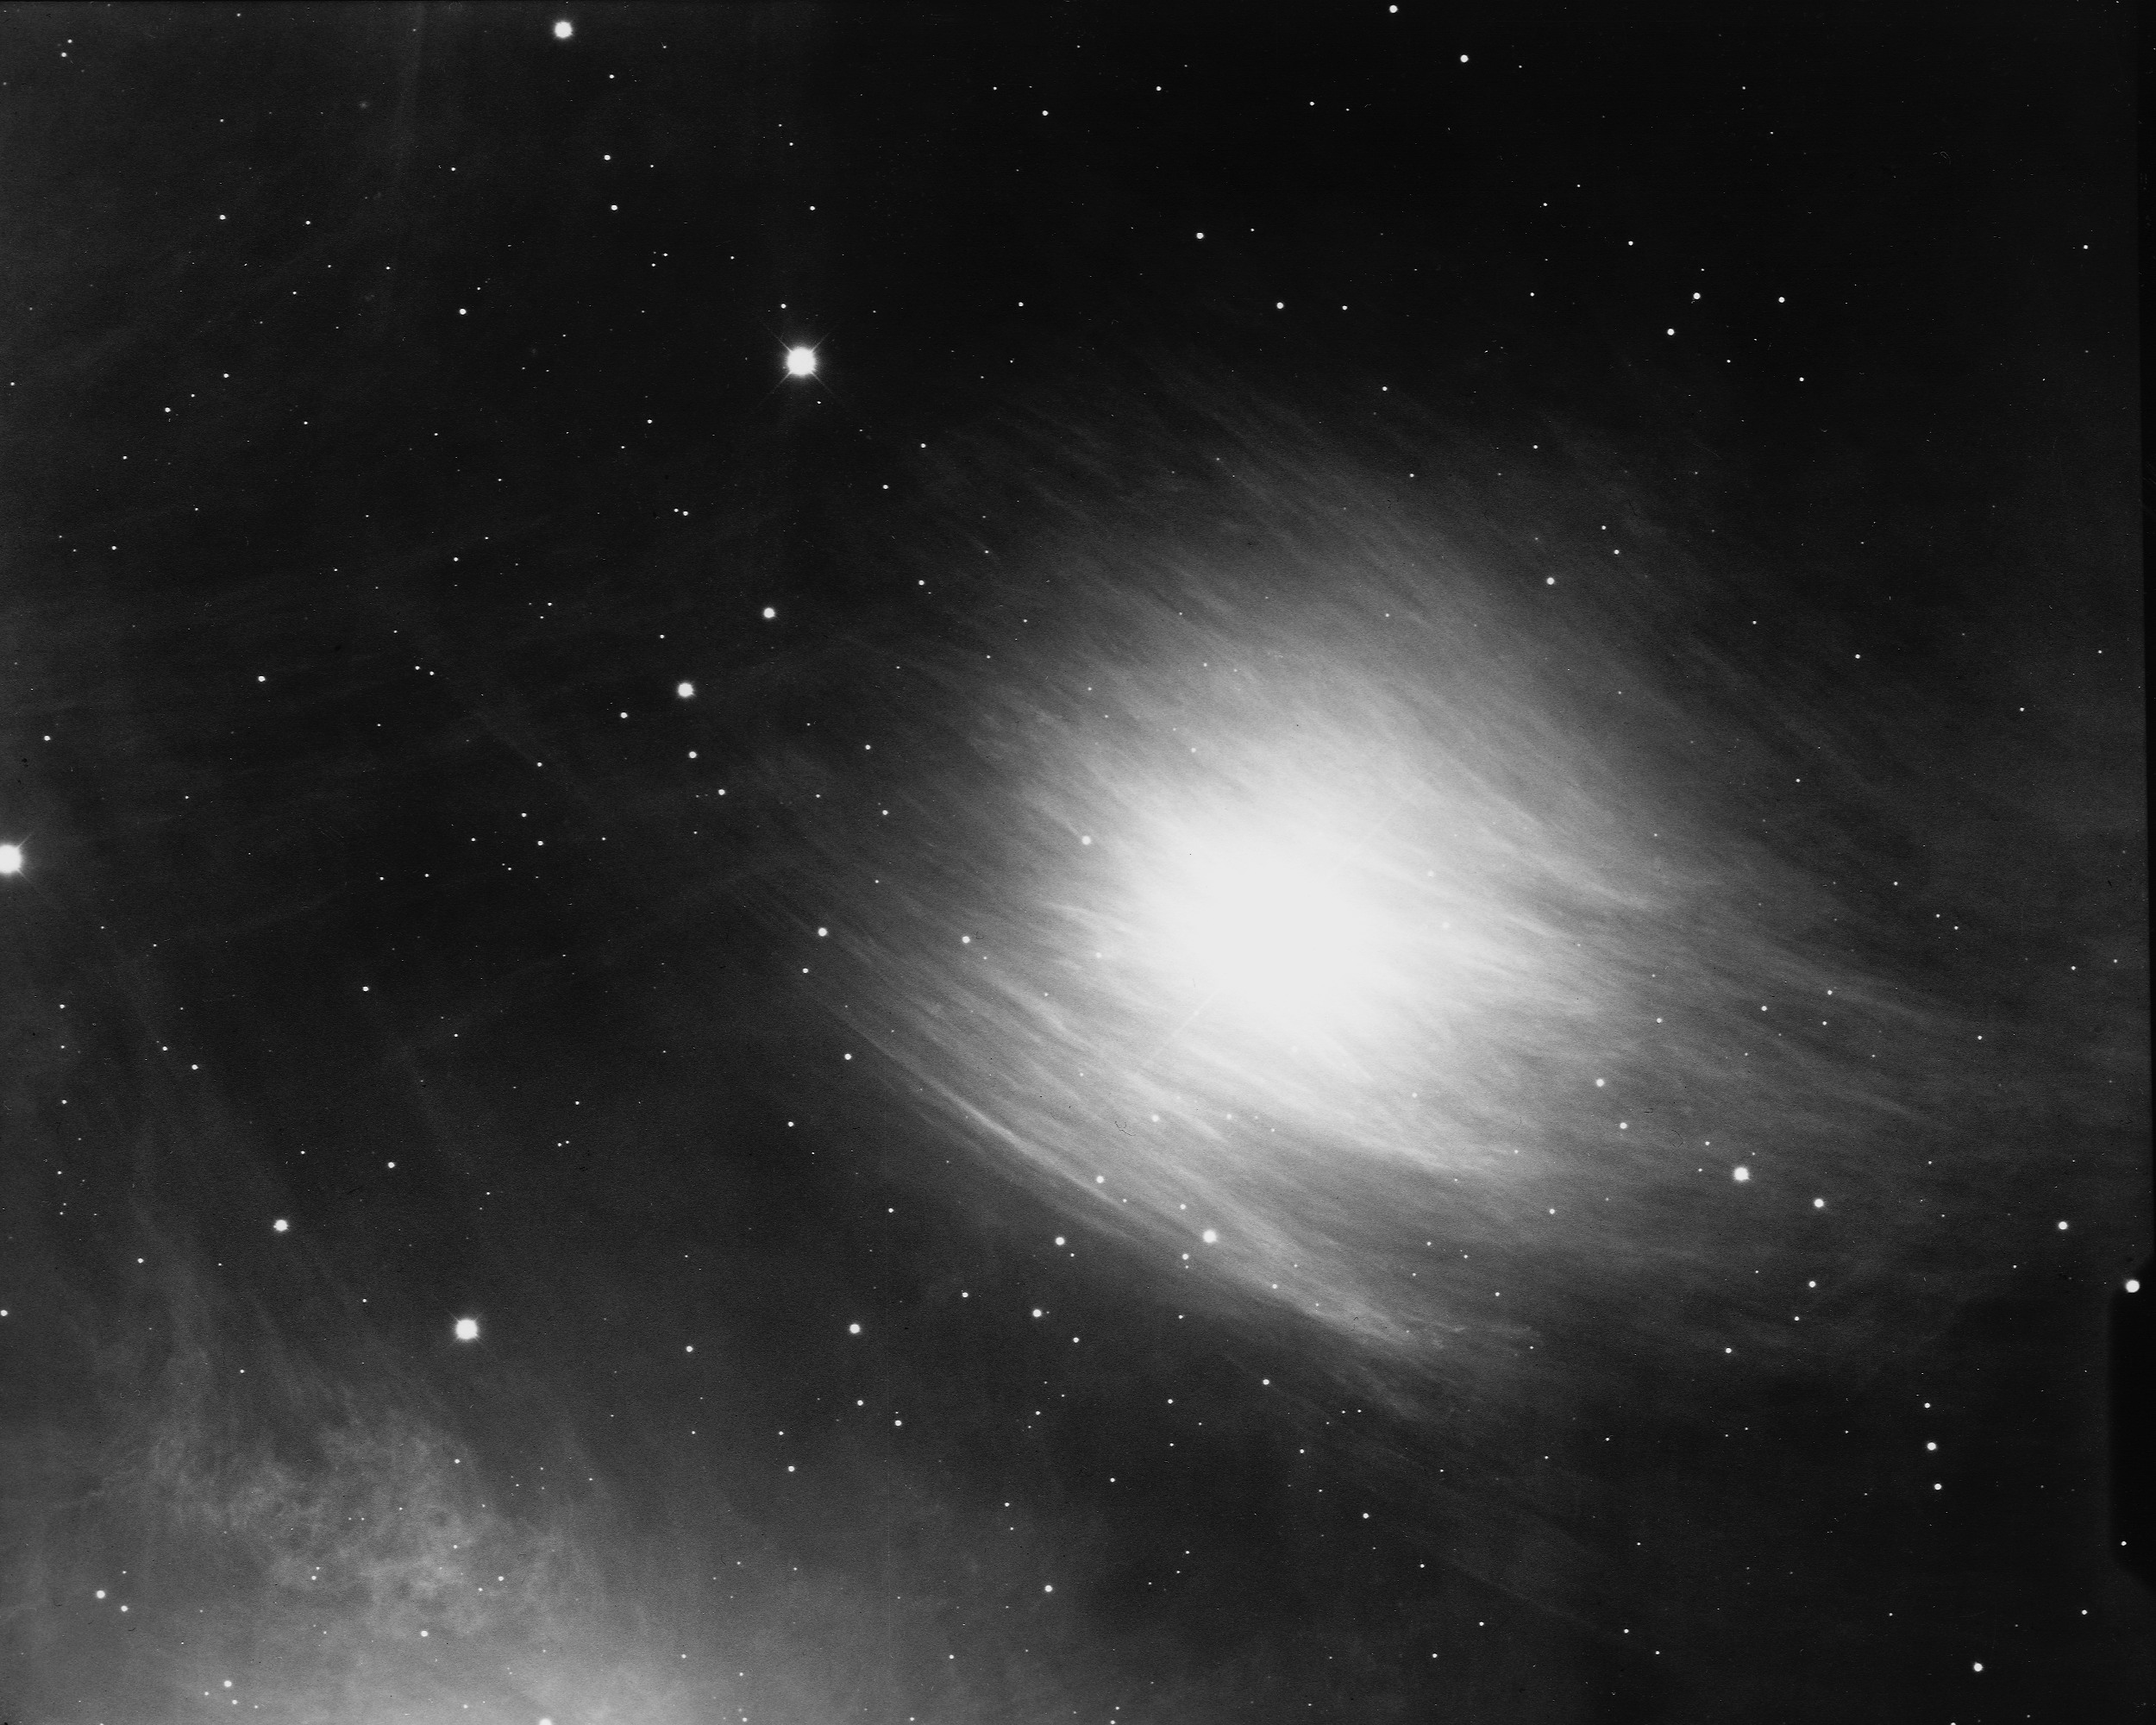

Star Merope

Merope, the fifth brightest star in the Pleiades open star cluster, and its surrounding nebulosity. KPNO 4-meter Mayall telescope, 1975.

Credit: NOIRLab/NSF/AURA